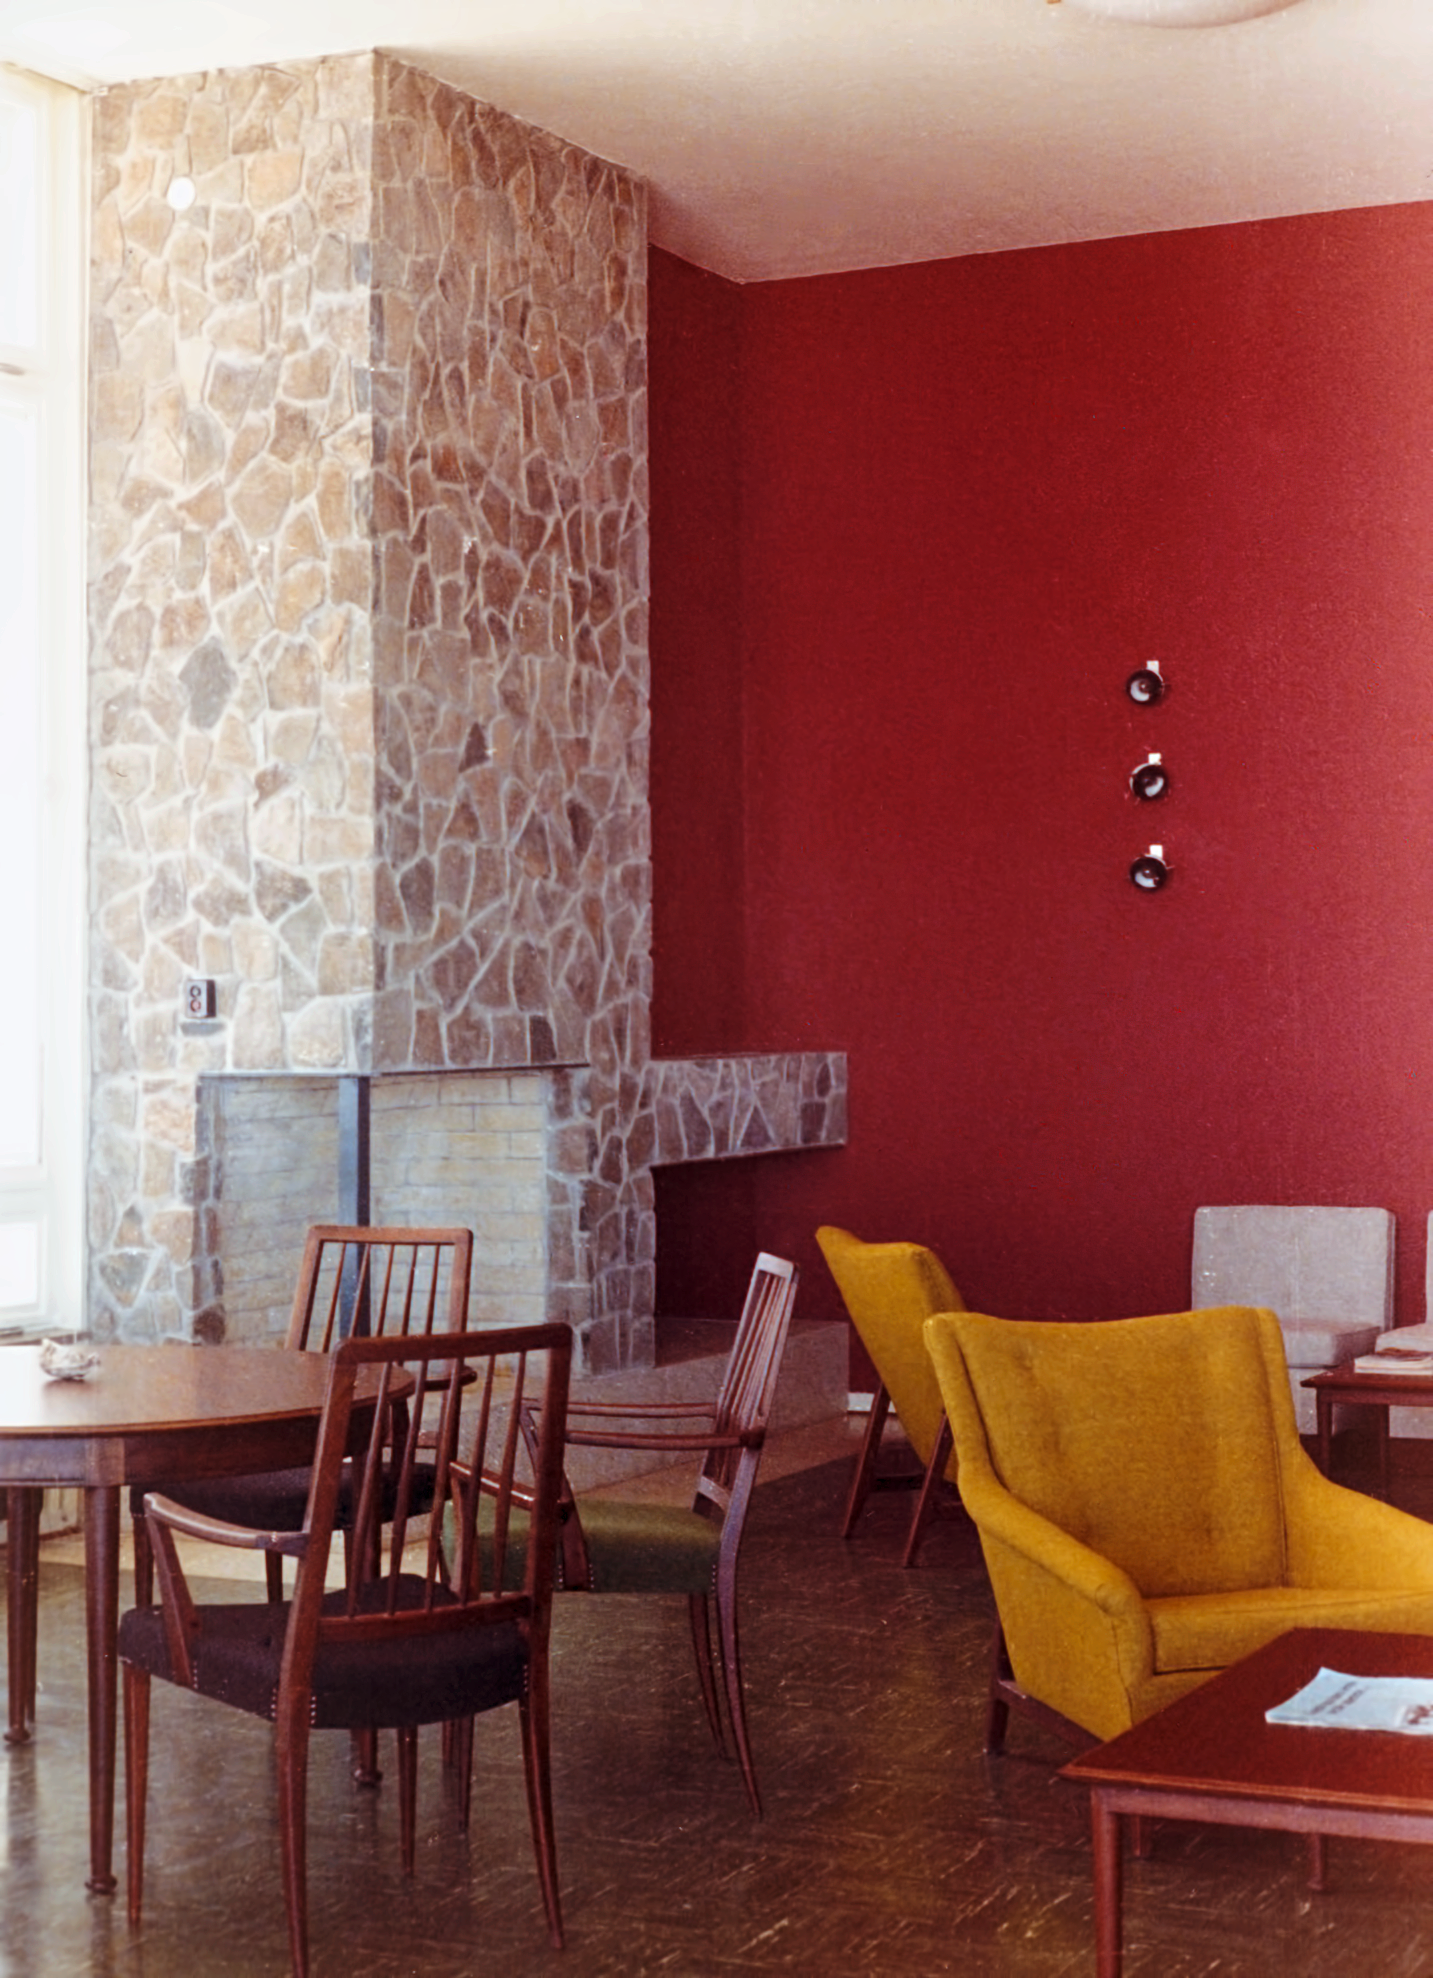

La Silla Hotel

The hotel at ESO's La Silla Observatory, photographed in the mid-1970s, shortly after its completion. This image shows the meeting room.

Credit: ESO/Hochtief